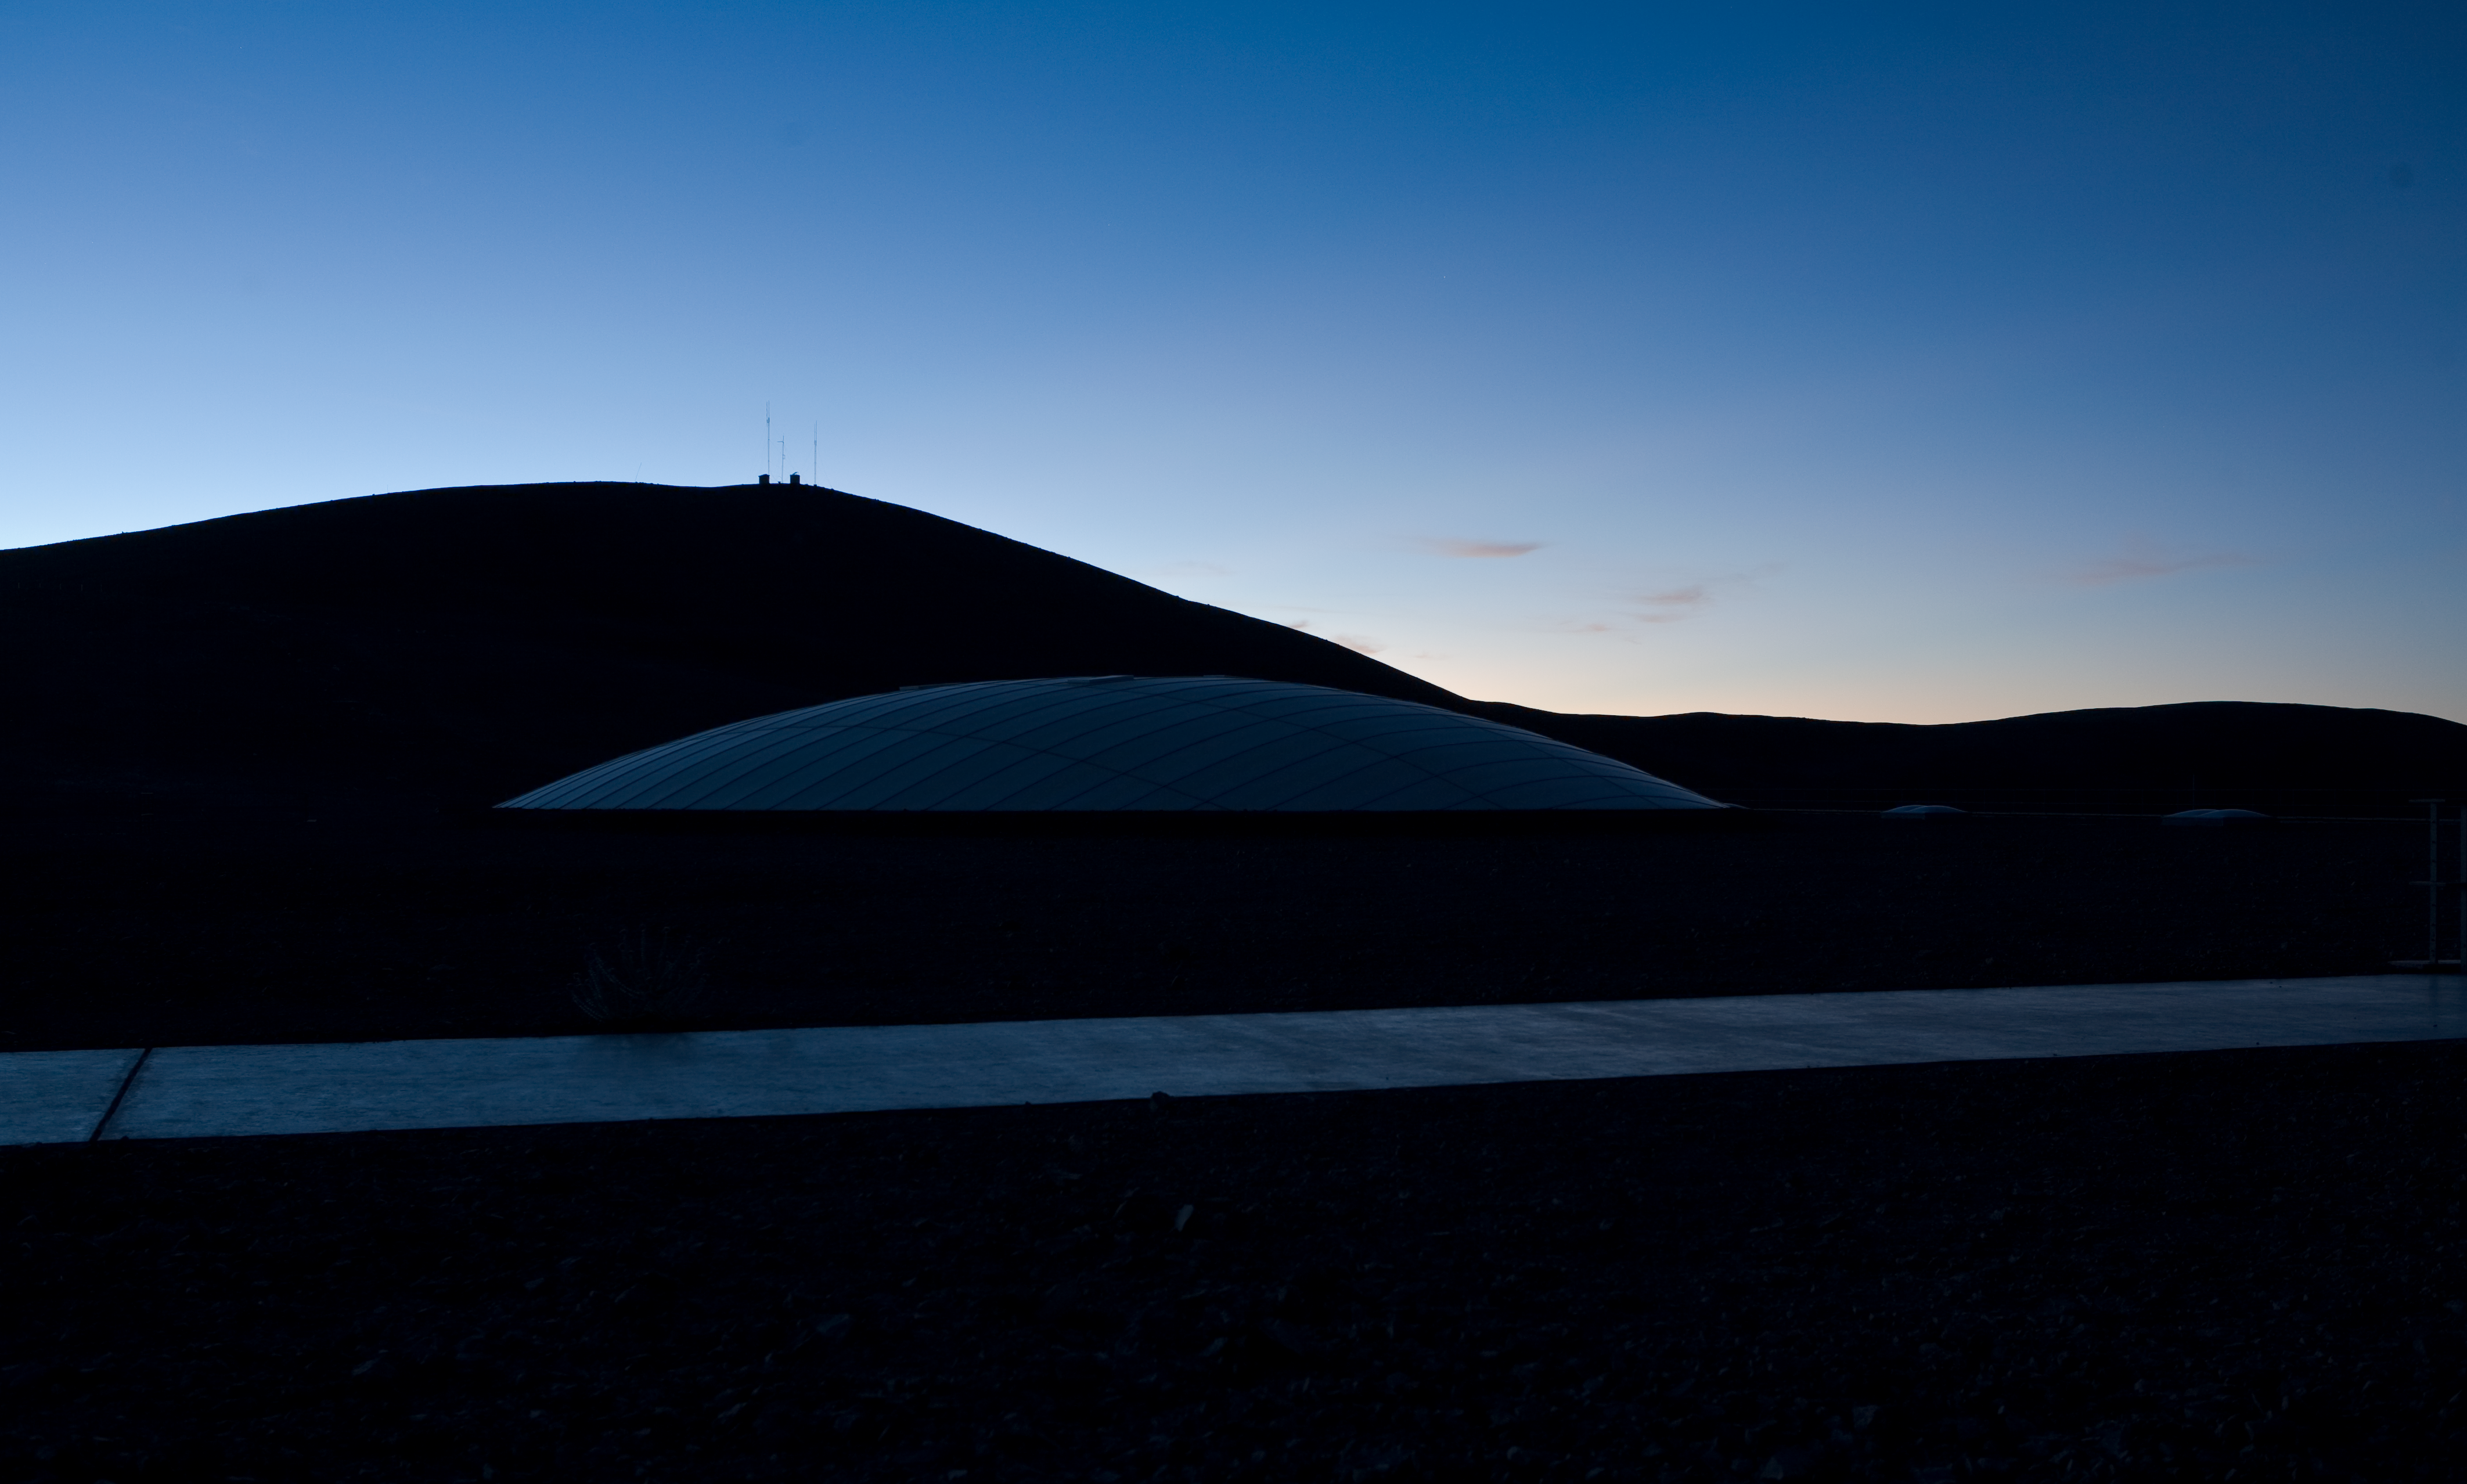

Paranal Residencia

Over 100 people can be accommodated in the Paranal Residencia, which includes bedrooms, a restaurant, offices and recreation facilities. The Residencia is built partially underground, using material and design ensuring it fully blends in the surrounding landscape and makes optimal uses of water and energy.

Credit: ESO/H.H.Heyer